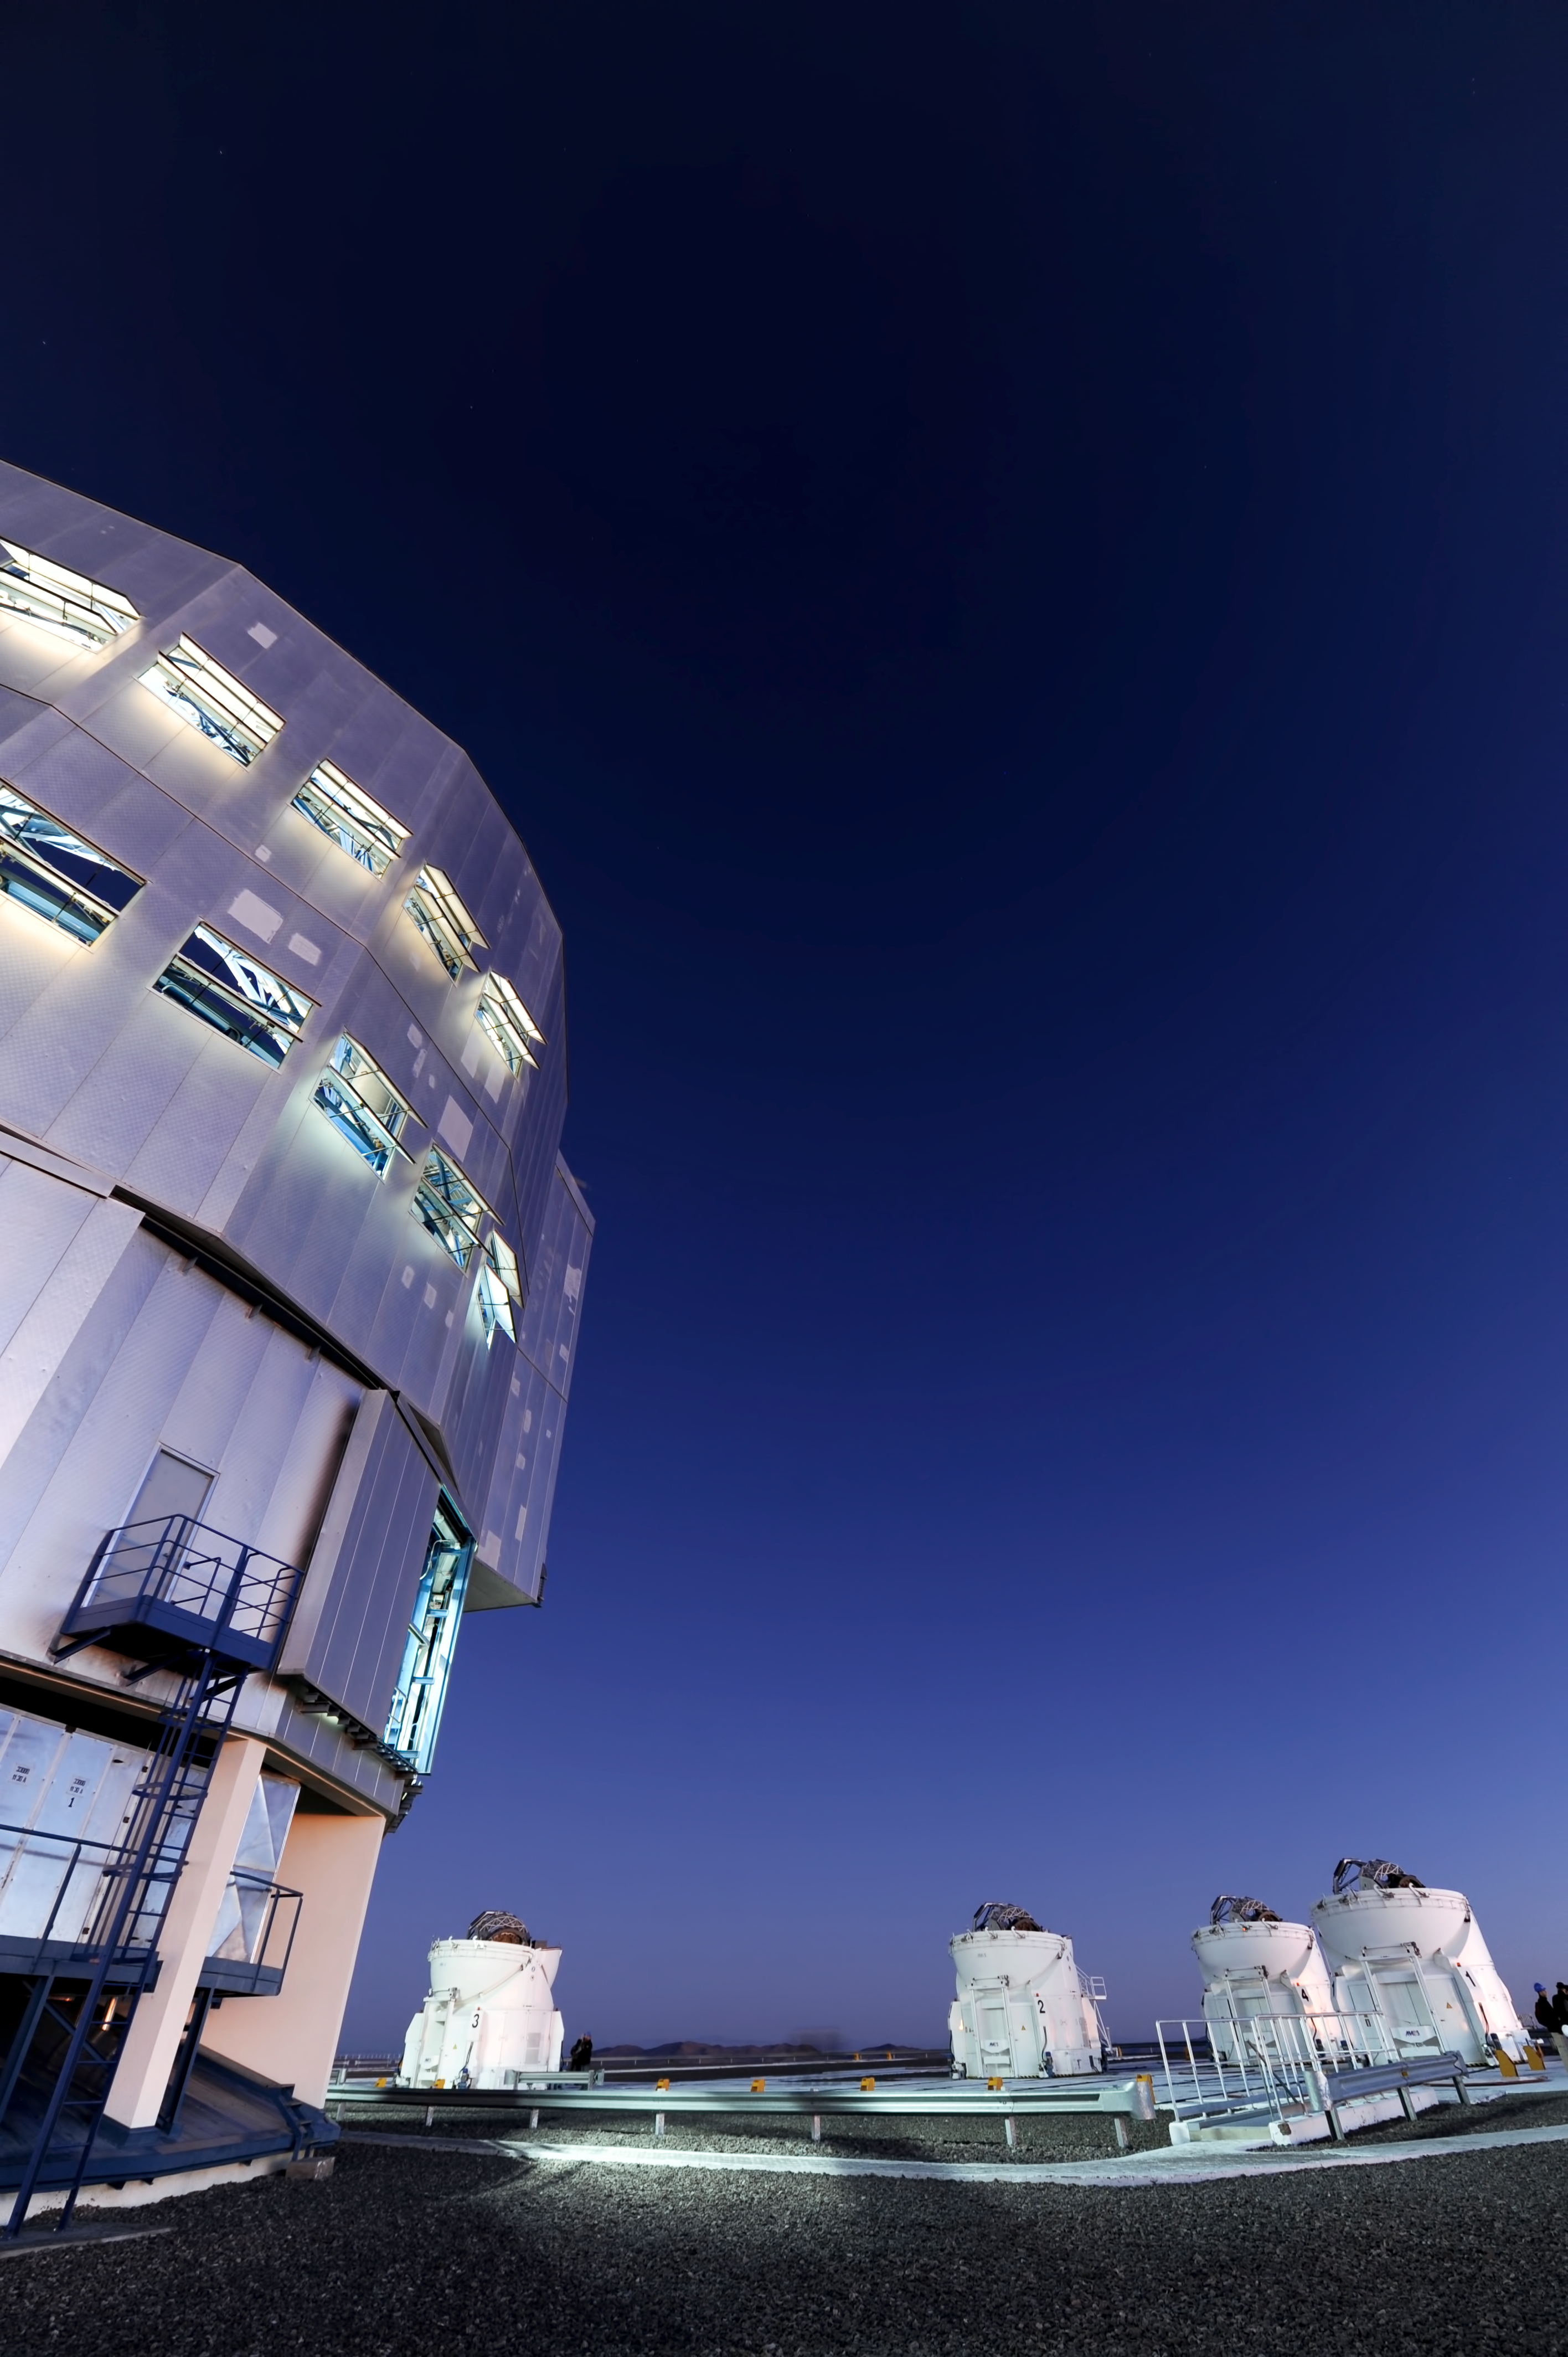

VLT at twilight

An illuminated Unit Telescope stands before a set of Auxiliary Telescopes.

Credit: ESO/C. Malin